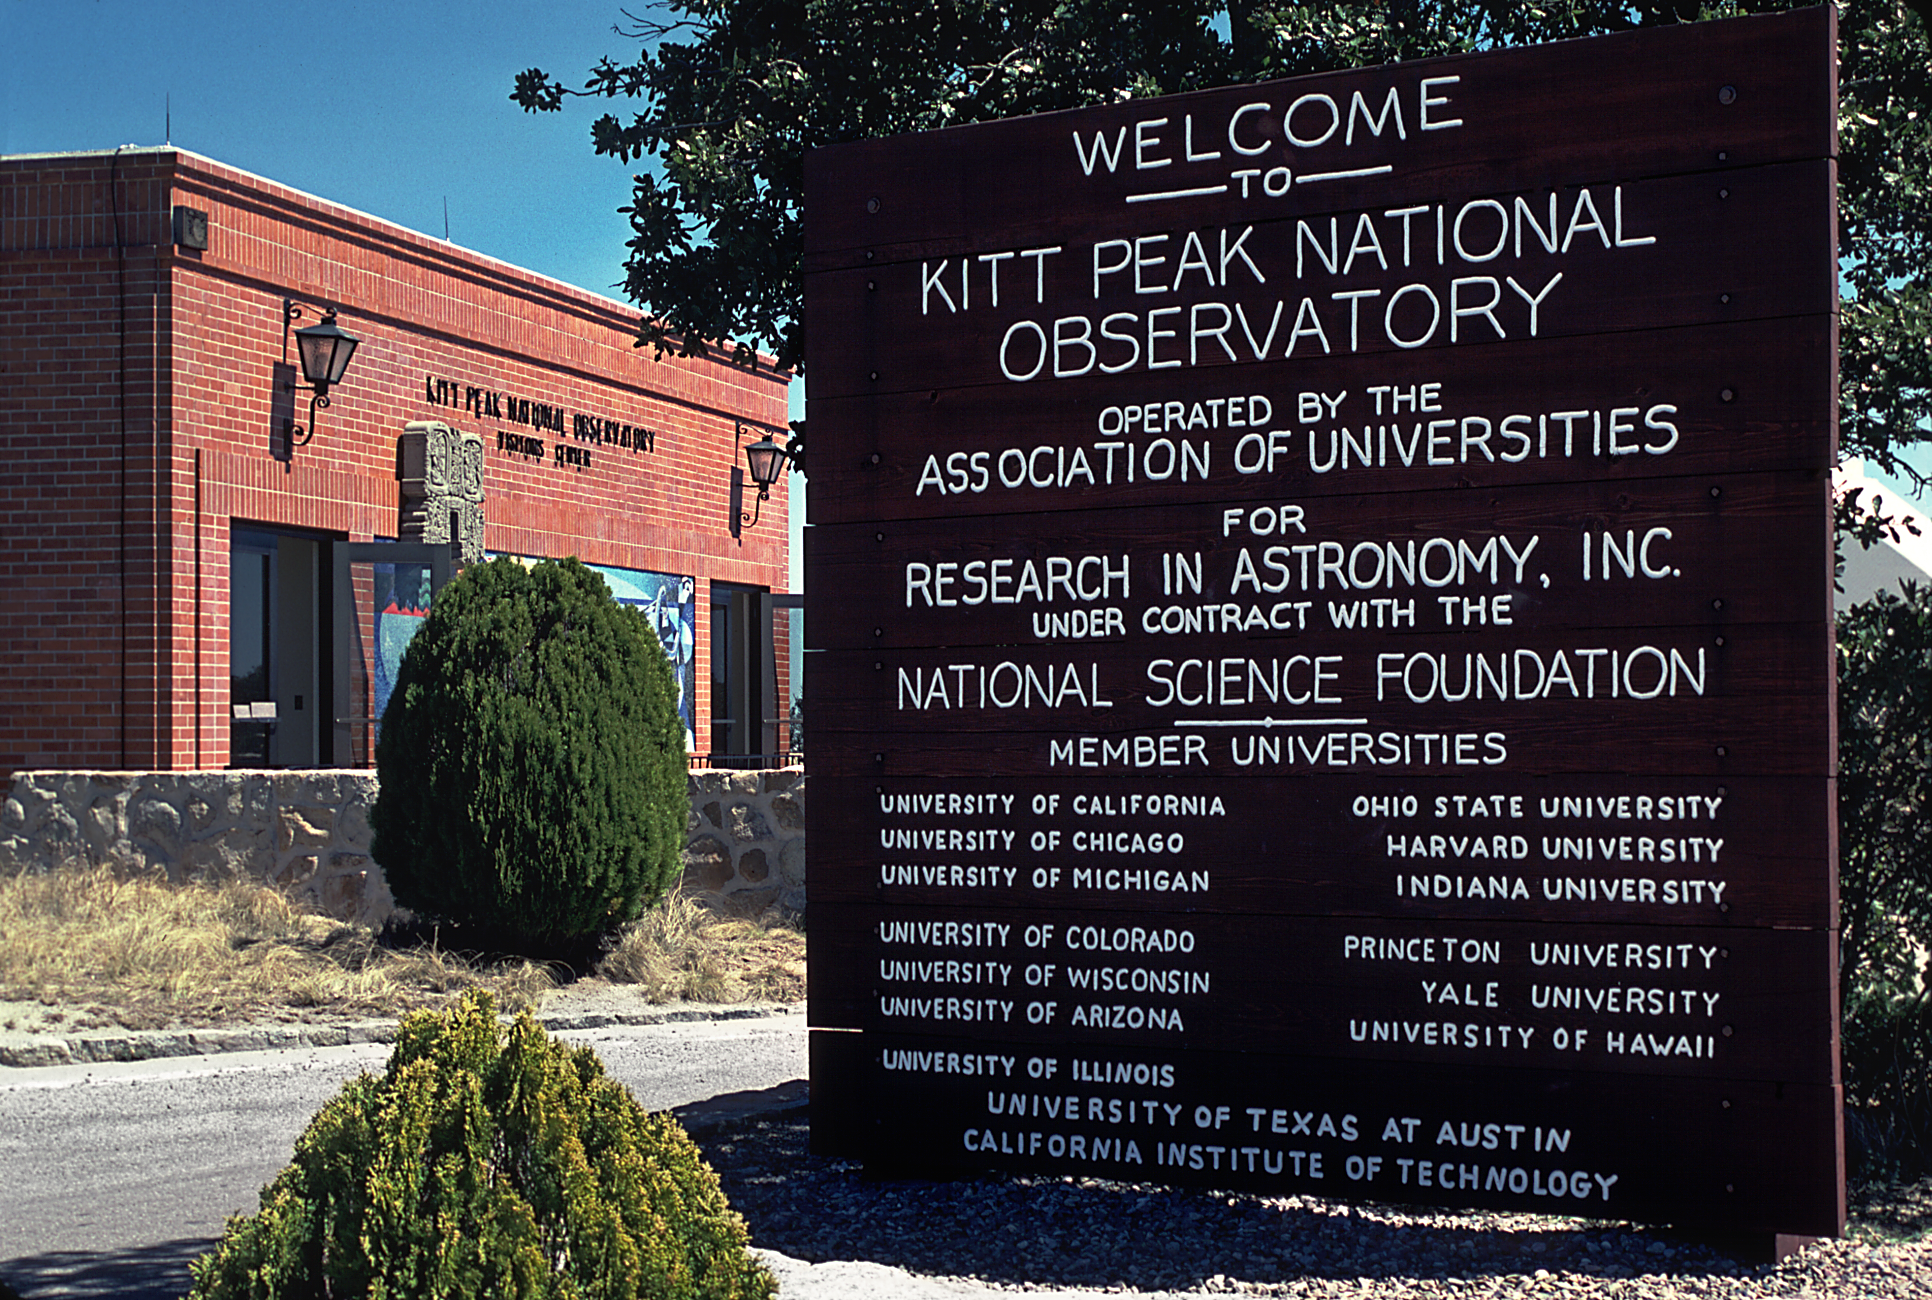

KPNO Visitors' Center

The Visitors' Center on Kitt Peak, showing the welcome sign in the foreground.

Credit: NOIRLab/NSF/AURA